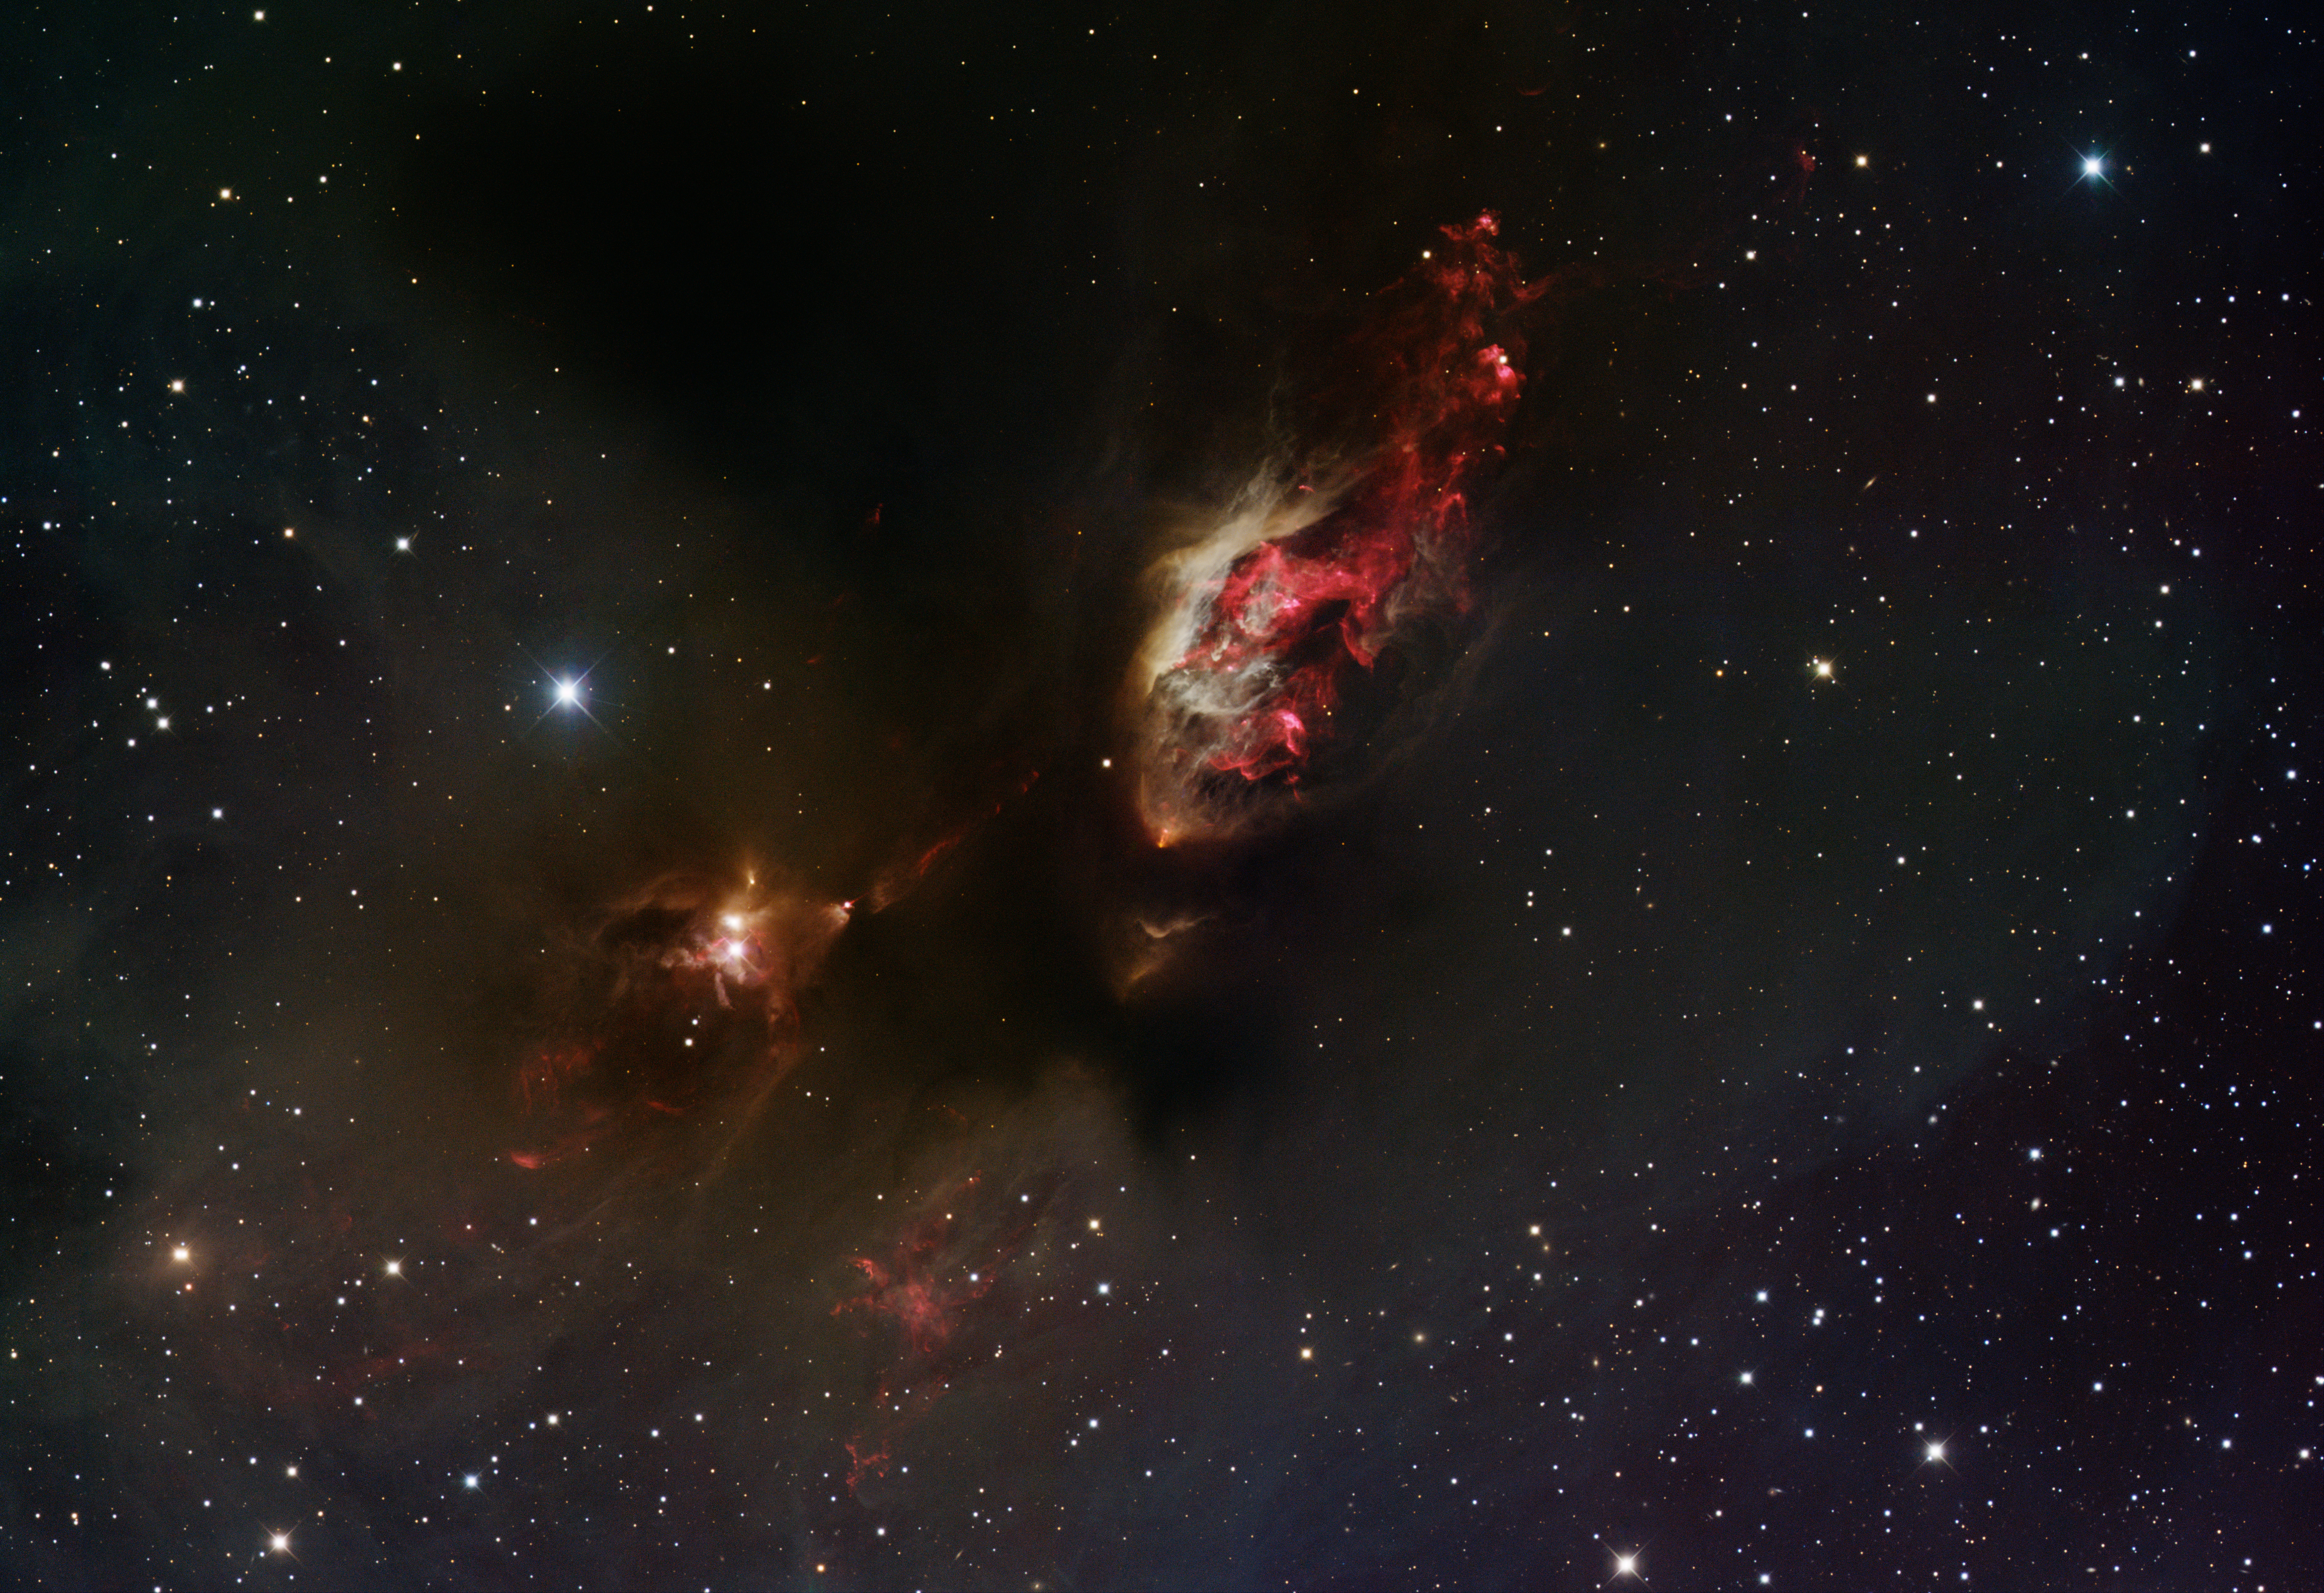

Nebula Sh2-239

This image was obtained with the wide-field view of the Mosaic camera on the Mayall 4-meter telescope at Kitt Peak National Observatory. Sh2-239 is a distinct nebula in which stars have been forming for quite some time. It contains two clusters of highly embedded very young stars as well as many stars that are more evolved. The many outflows are visible as bright red knots and jets, particularly in the cavity at the center-top of the image. The image was generated with observations in the B (blue), V (green), I (orange) and Hydrogen-Alpha (red) filters. In this image, North is left, East is down.

Credit: T.A. Rector (University of Alaska Anchorage) and H. Schweiker (WIYN and NOIRLab/NSF/AURA)